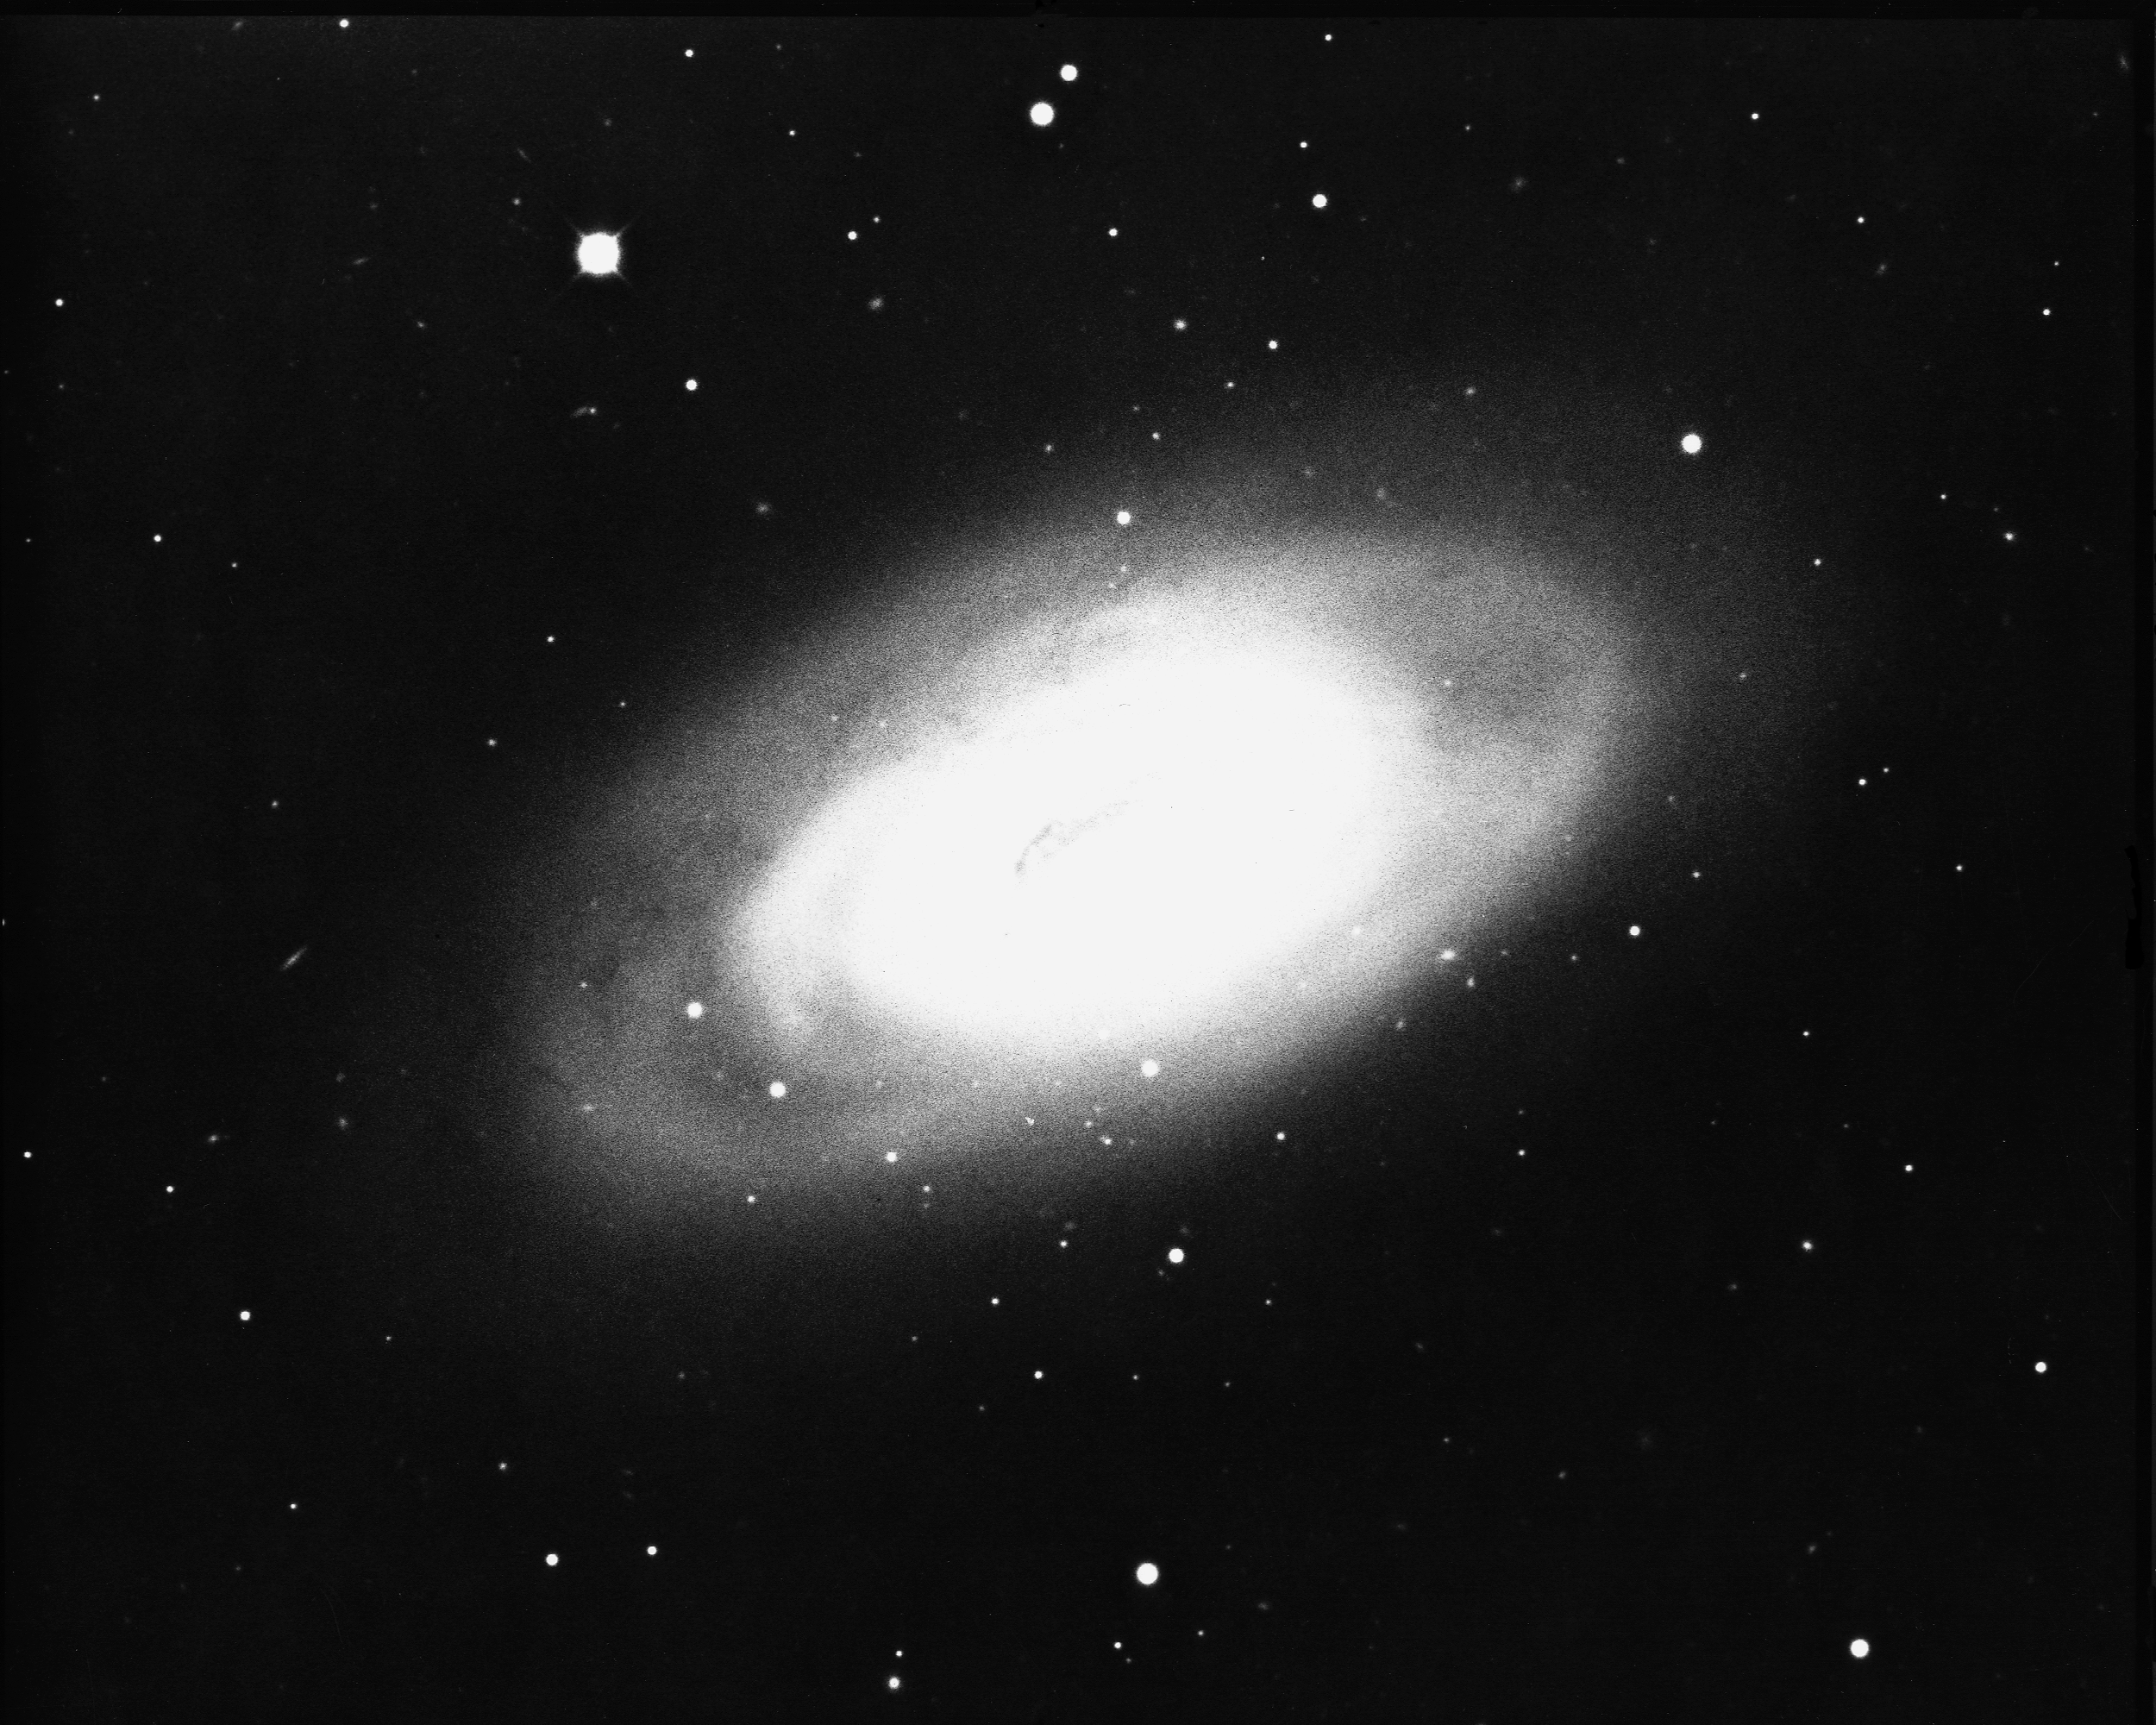

M64, NGC 4826

M64, or NGC4826, also known as the `Black Eye' galaxy, is a type Sa/Sb spiral galaxy in the constellation Coma Berenices. KPNO 4-meter Mayall telescope, 1975.

Credit: NOIRLab/NSF/AURA